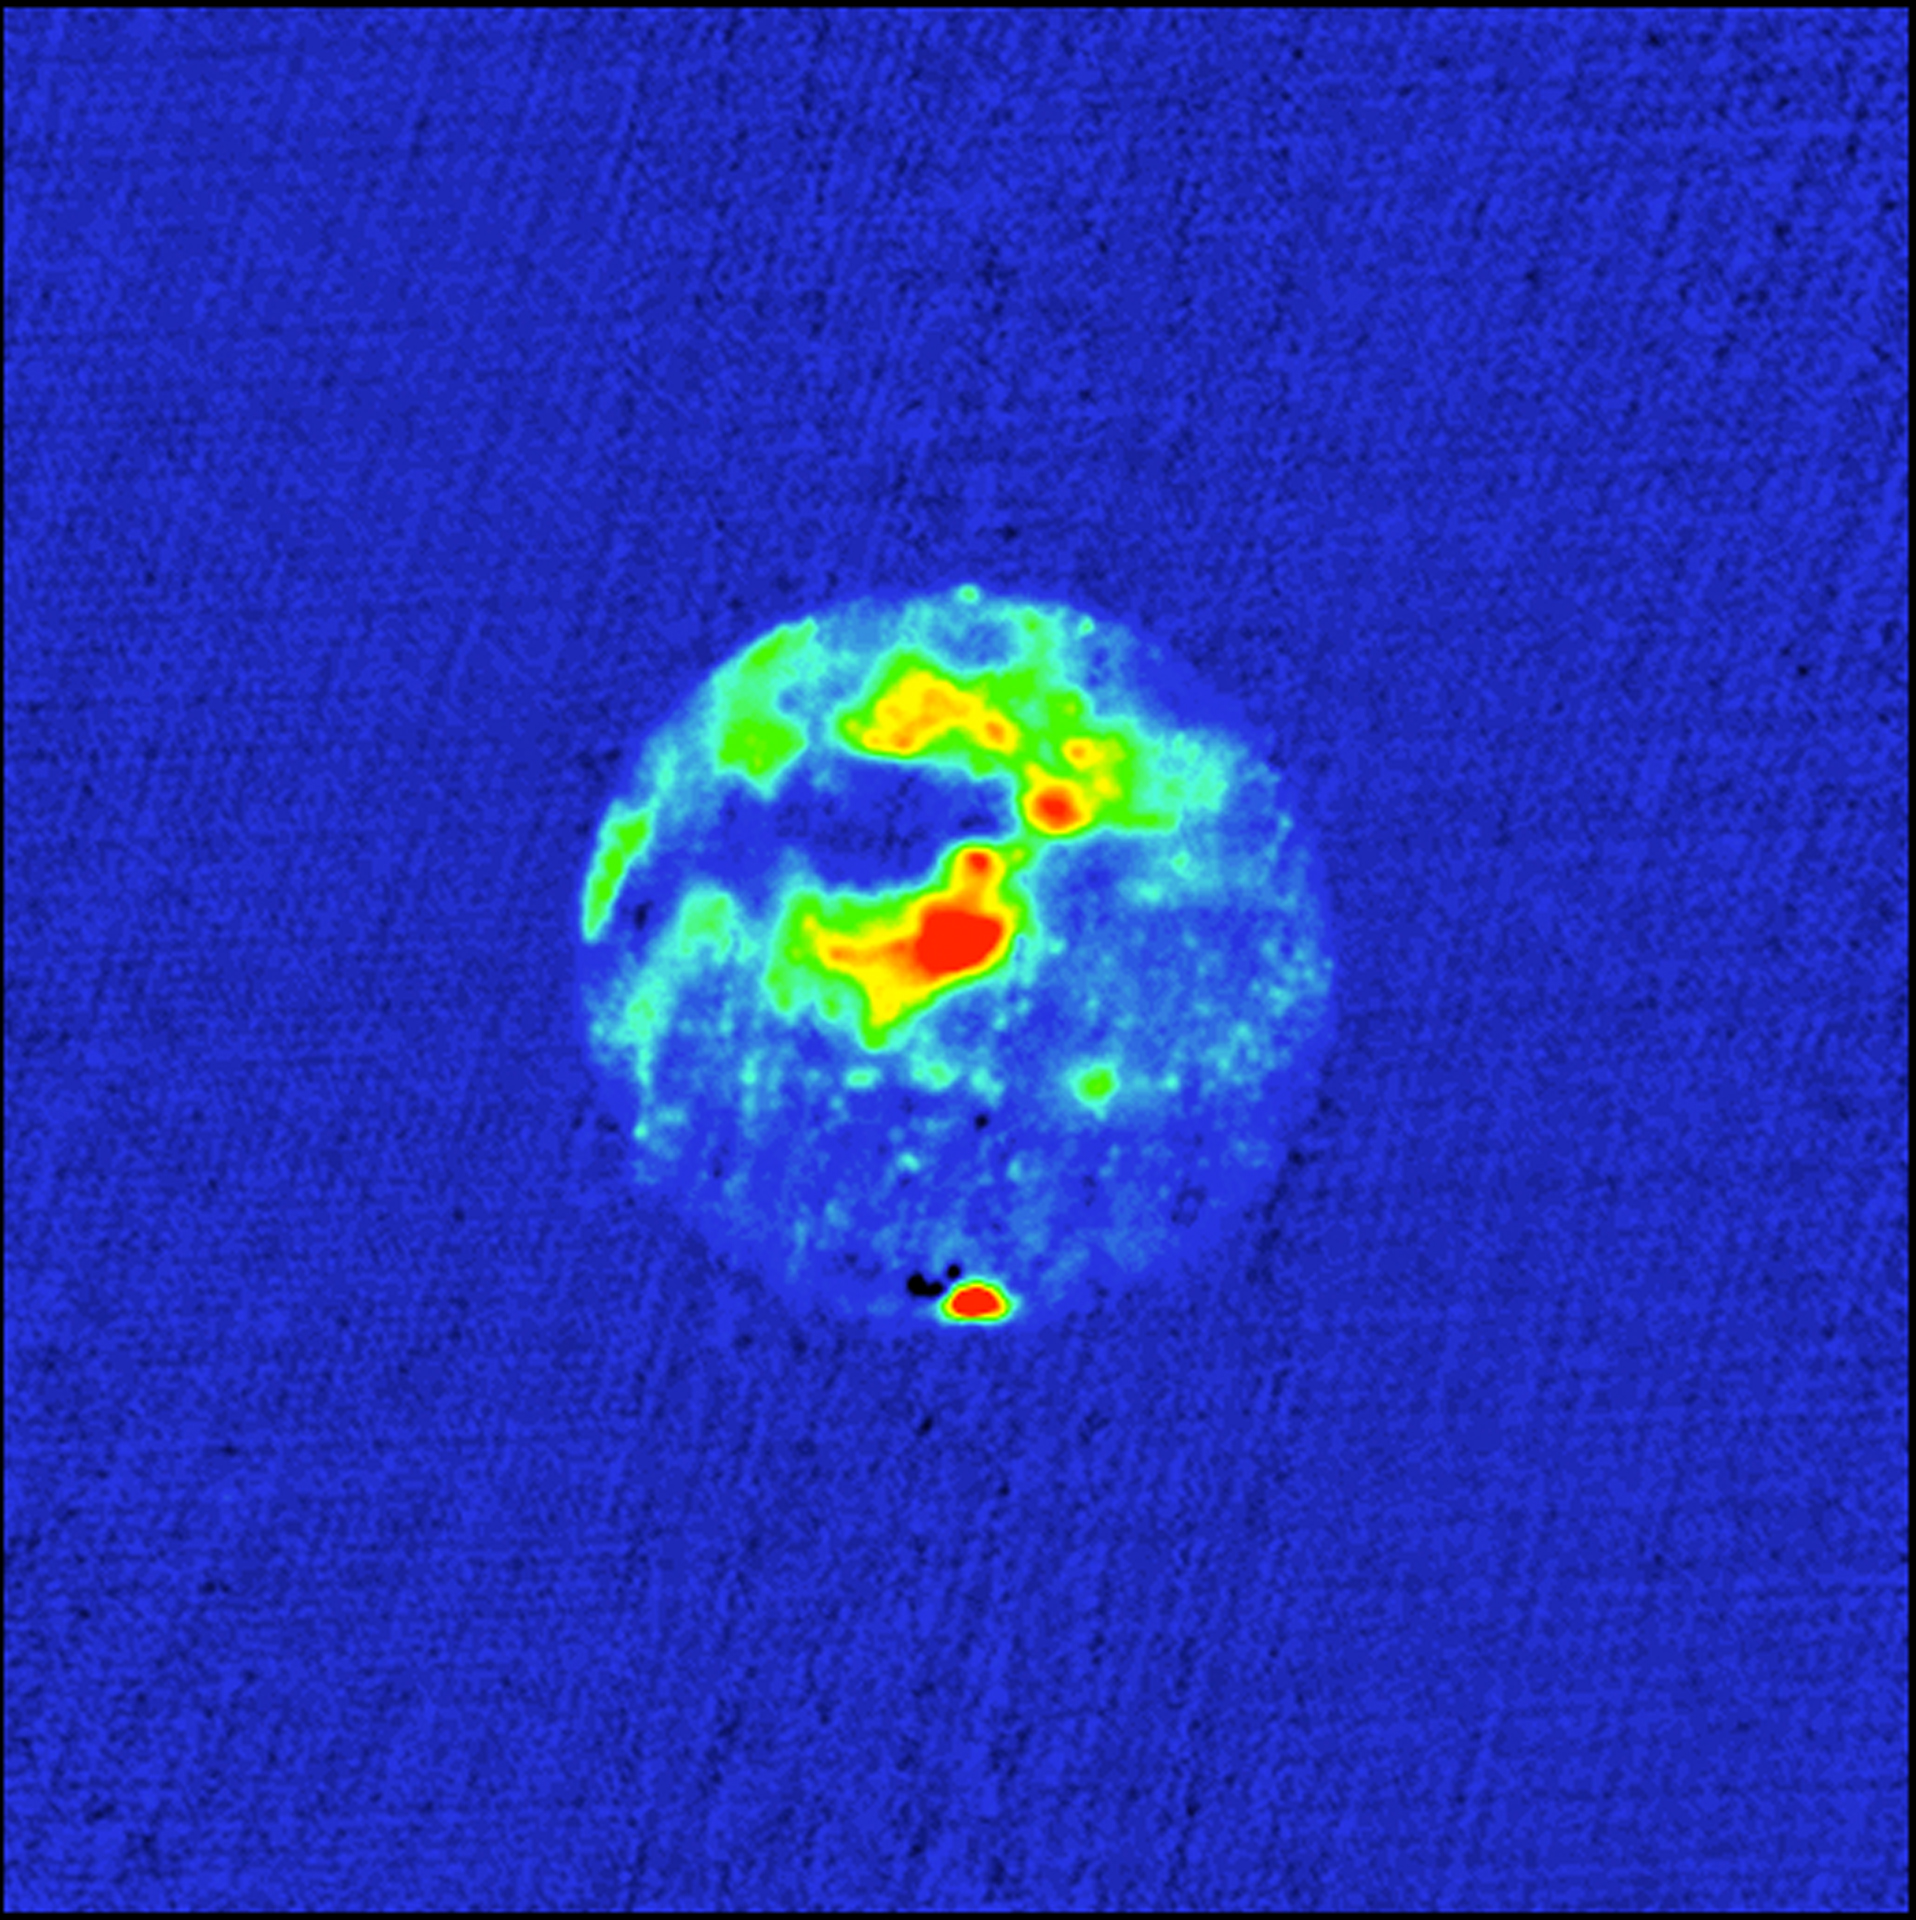

Radar Image of Mars

This is a radar image of Mars, made with the NASA Goldstone-Very Large Array (VLA) radar system in 1988. Red areas are areas of high radar reflectivity. The south polar ice cap, at the bottom of the image, is the area of highest reflectivity. The other areas of high reflectivity are associated with the giant shield volcanoes of the Tharsis ridge. The dark area to the West of the Tharsis ridge showed no detectable radar echoes. The investigators call this region the "Stealth" region and believe it is a huge deposit of low density, volcanic ash with an absence of volume scatterers (rocks) to depths of many meters.

Credit: D. Muhleman, B. Butler, A. Grossman, and M. Slade, NRAO/AUI/NSF